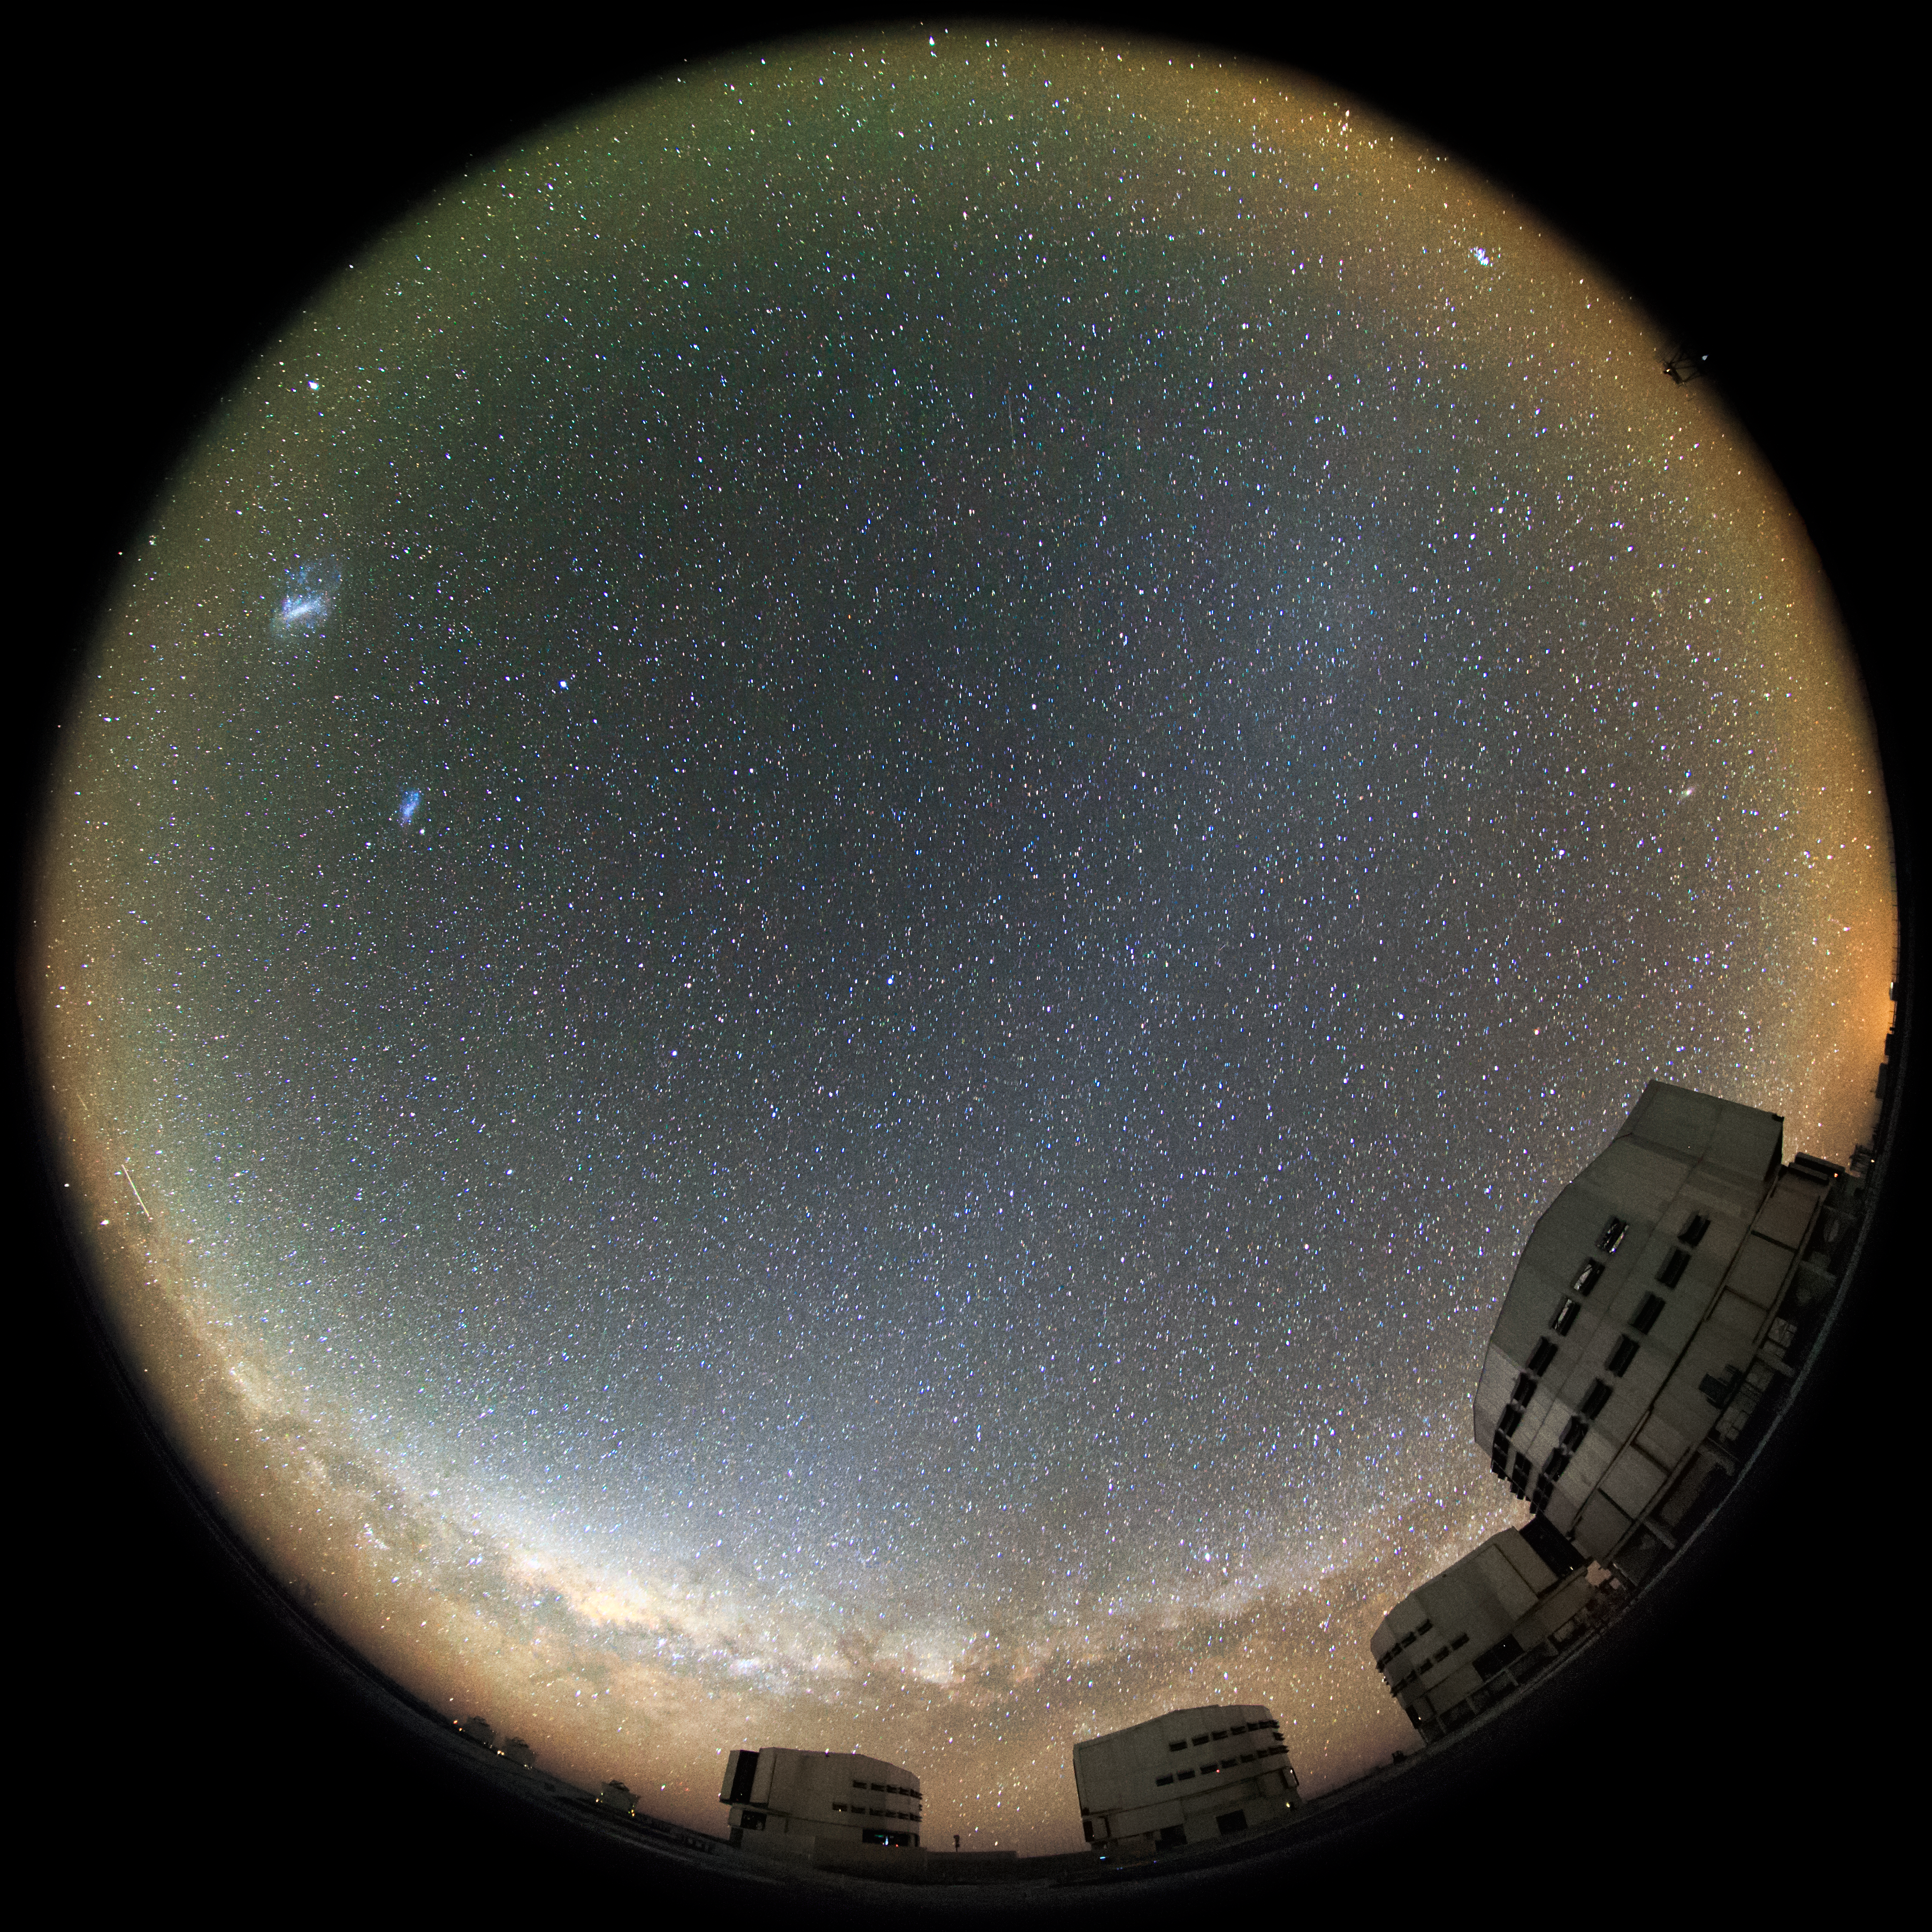

The effect of Gegenschein

In the upper right of this fisheye fulldome picture, a faint sky glow effect known as Gegenschein is visible over the Very Large Telescope (VLT). The VLT is based at the Cerro Paranal site in the Atacama Desert of northern Chile, and it houses four 8.2-metre Unit Telescopes known as Antu, Kueyen, Melipal and Yepun, shown here lined up in front of a stunning starry backdrop.

Credit: ESO/M. Claro